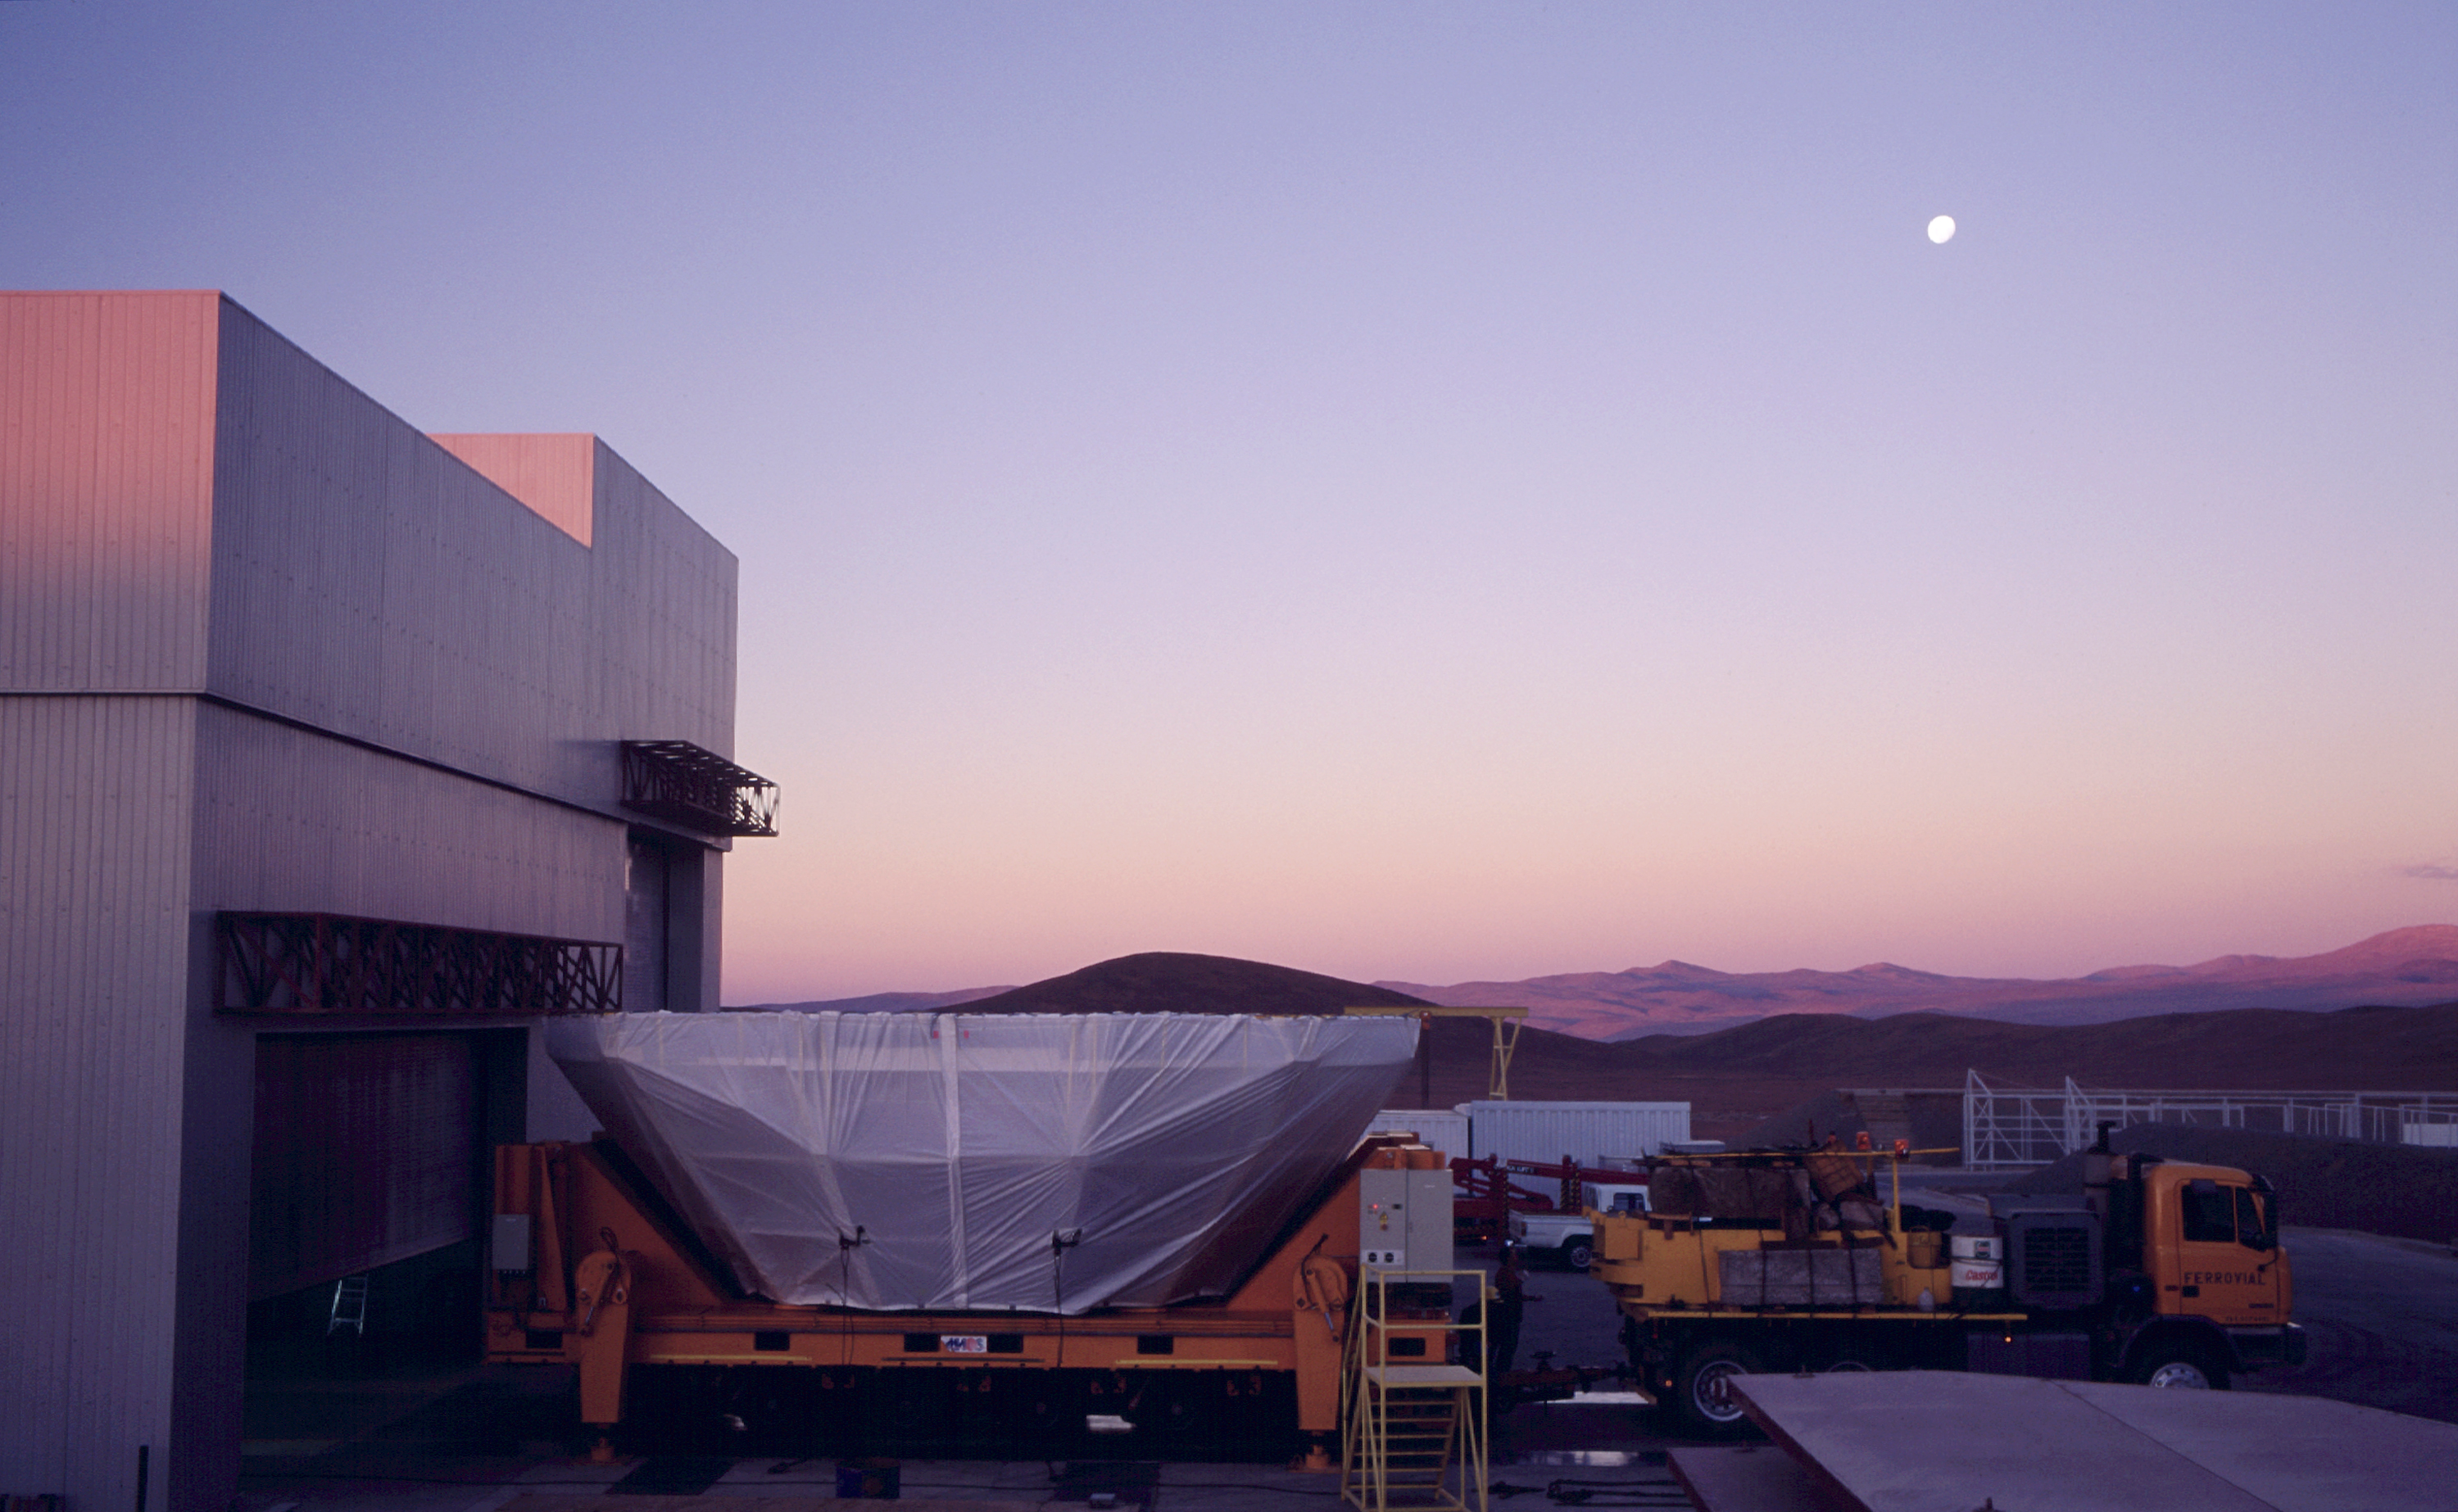

Transport at sunset

The transport, here outside the MMB, is ready to leave at sunset. (Photo obtained on March 17, 2000).

Astronomical mirrors must be regularly coated in order to retain their ability to reflect light efficiently. ANTU and KUEYEN, the two first VLT Unit Telescopes to enter into operation did so while construction work was still ongoing at the top of Paranal. During this period, there was unsually much dust in the air, some of which was deposited on the large mirrors of these two telescopes. It was therefore decided to re-aluminize these mirrors when the work was over. This was done in February and March 2000. For this delicate operation, the mirror cell with the 22-tonnes, 8.2-m Zerodur mirror is removed from the telescope and wrapped in a protective cover. It is then moved out of the telescope enclosure and placed on a carriage that is hauled down the mountain to the Mirror Maintenance Building (MMB). Here the old aluminium layer is removed and the mirror is carefully washed, before it is placed in the Coating Tank. A new and clean aluminium layer is deposited by the sputtering technique. After careful checking, the mirror is brought back to the telescope and mounted. This photo was obtained at the time when KUEYEN's mirror was undergoing this process.

Credit: ESO